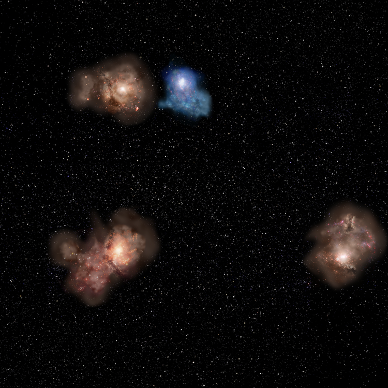

Artist's impression of A27440Dz7p9

Artist's impression of the "metropolitan area" of the protocluster A2744ODz7p9 revealed by the James Webb Space Telescope and ALMA.

Credit: NAOJ